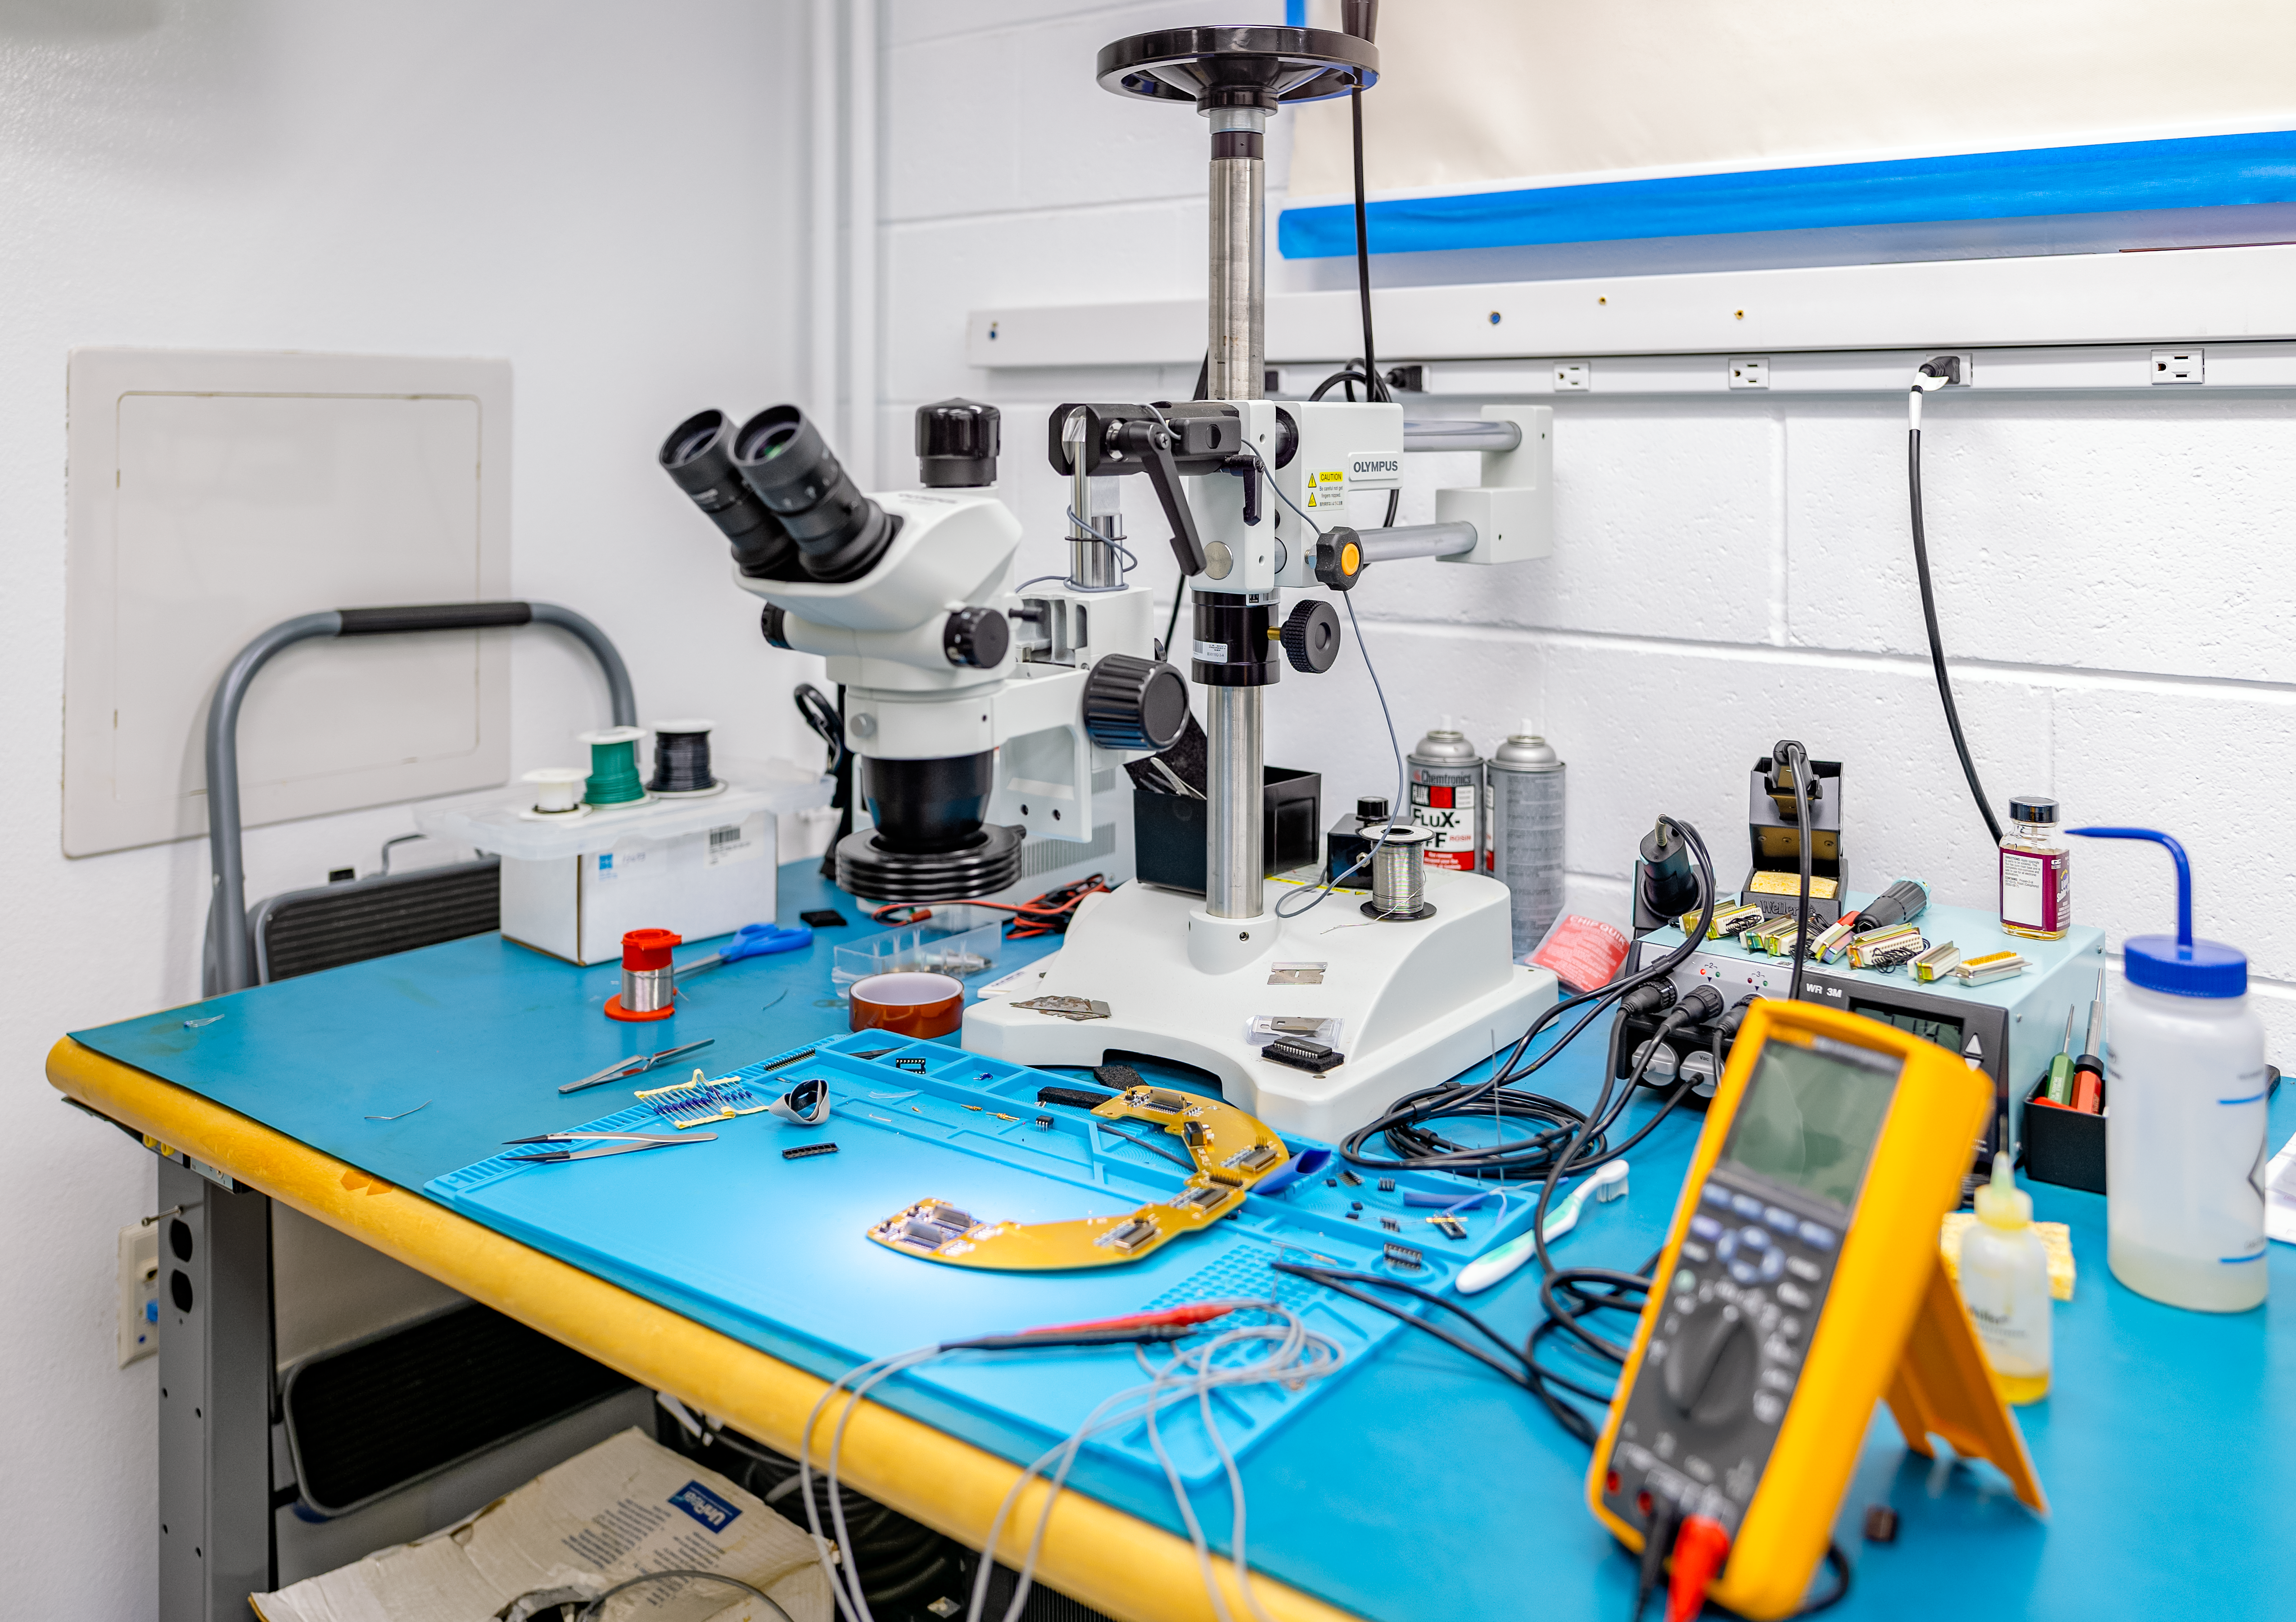

Hilo Base Facility Detector Lab

A work station in the detector lab at the Gemini North Hilo Base Facility in Hilo, Hawai‘i.

Credit: NOIRLab/AURA/NSF/ T. Slovinský